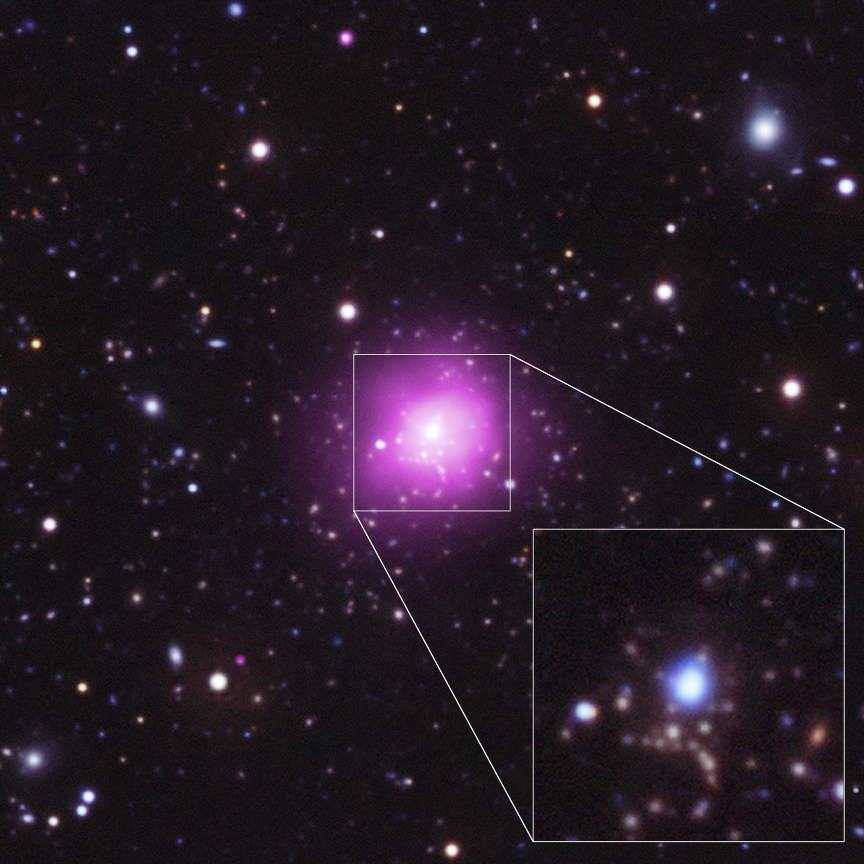

Astronomers Reassured by Record-breaking Star Formation in Huge Galaxy Cluster

Optical/UV/X-ray composite with a pull-out from the central region to optical/UV image. Image courtesy of the Chandra X-ray Observatory.

Credit: NOIRLab